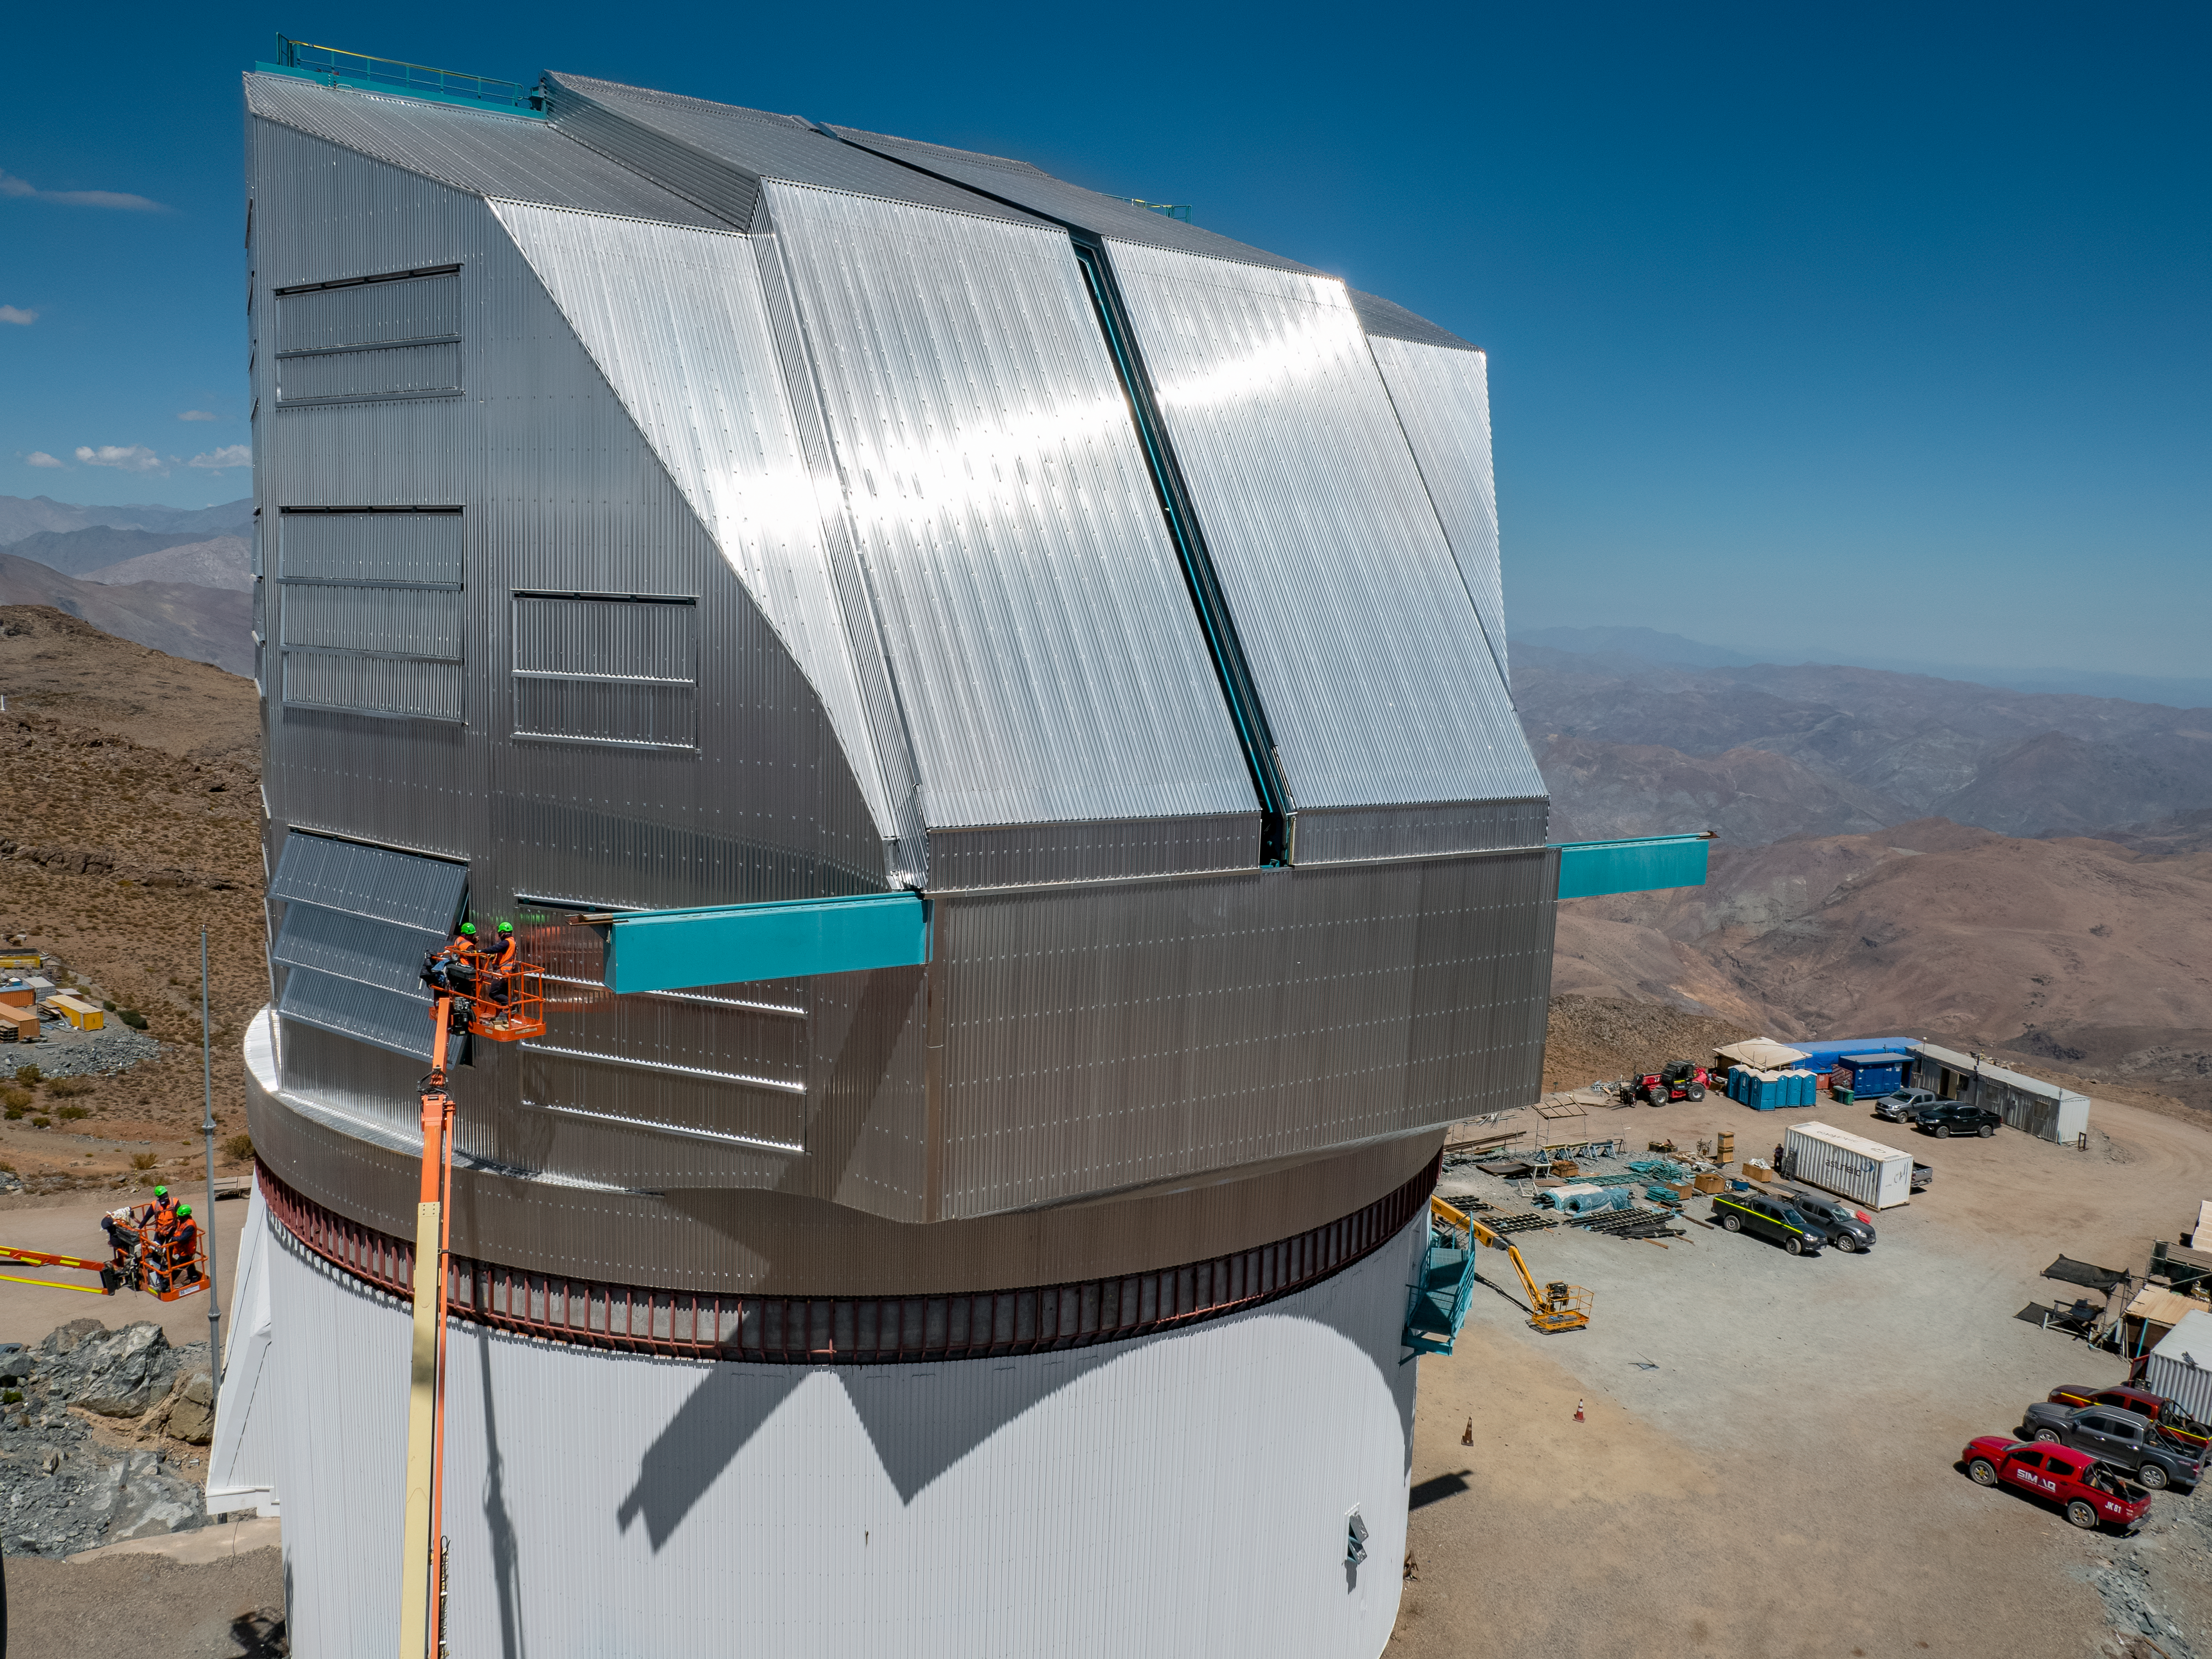

Rubin Observatory Dome

Aerial view of the Vera C. Rubin Observatory dome on Cerro Pachón in Chile.

Credit: RubinObs/NOIRLab/SLAC/NSF/DOE/AURA/R. Gill